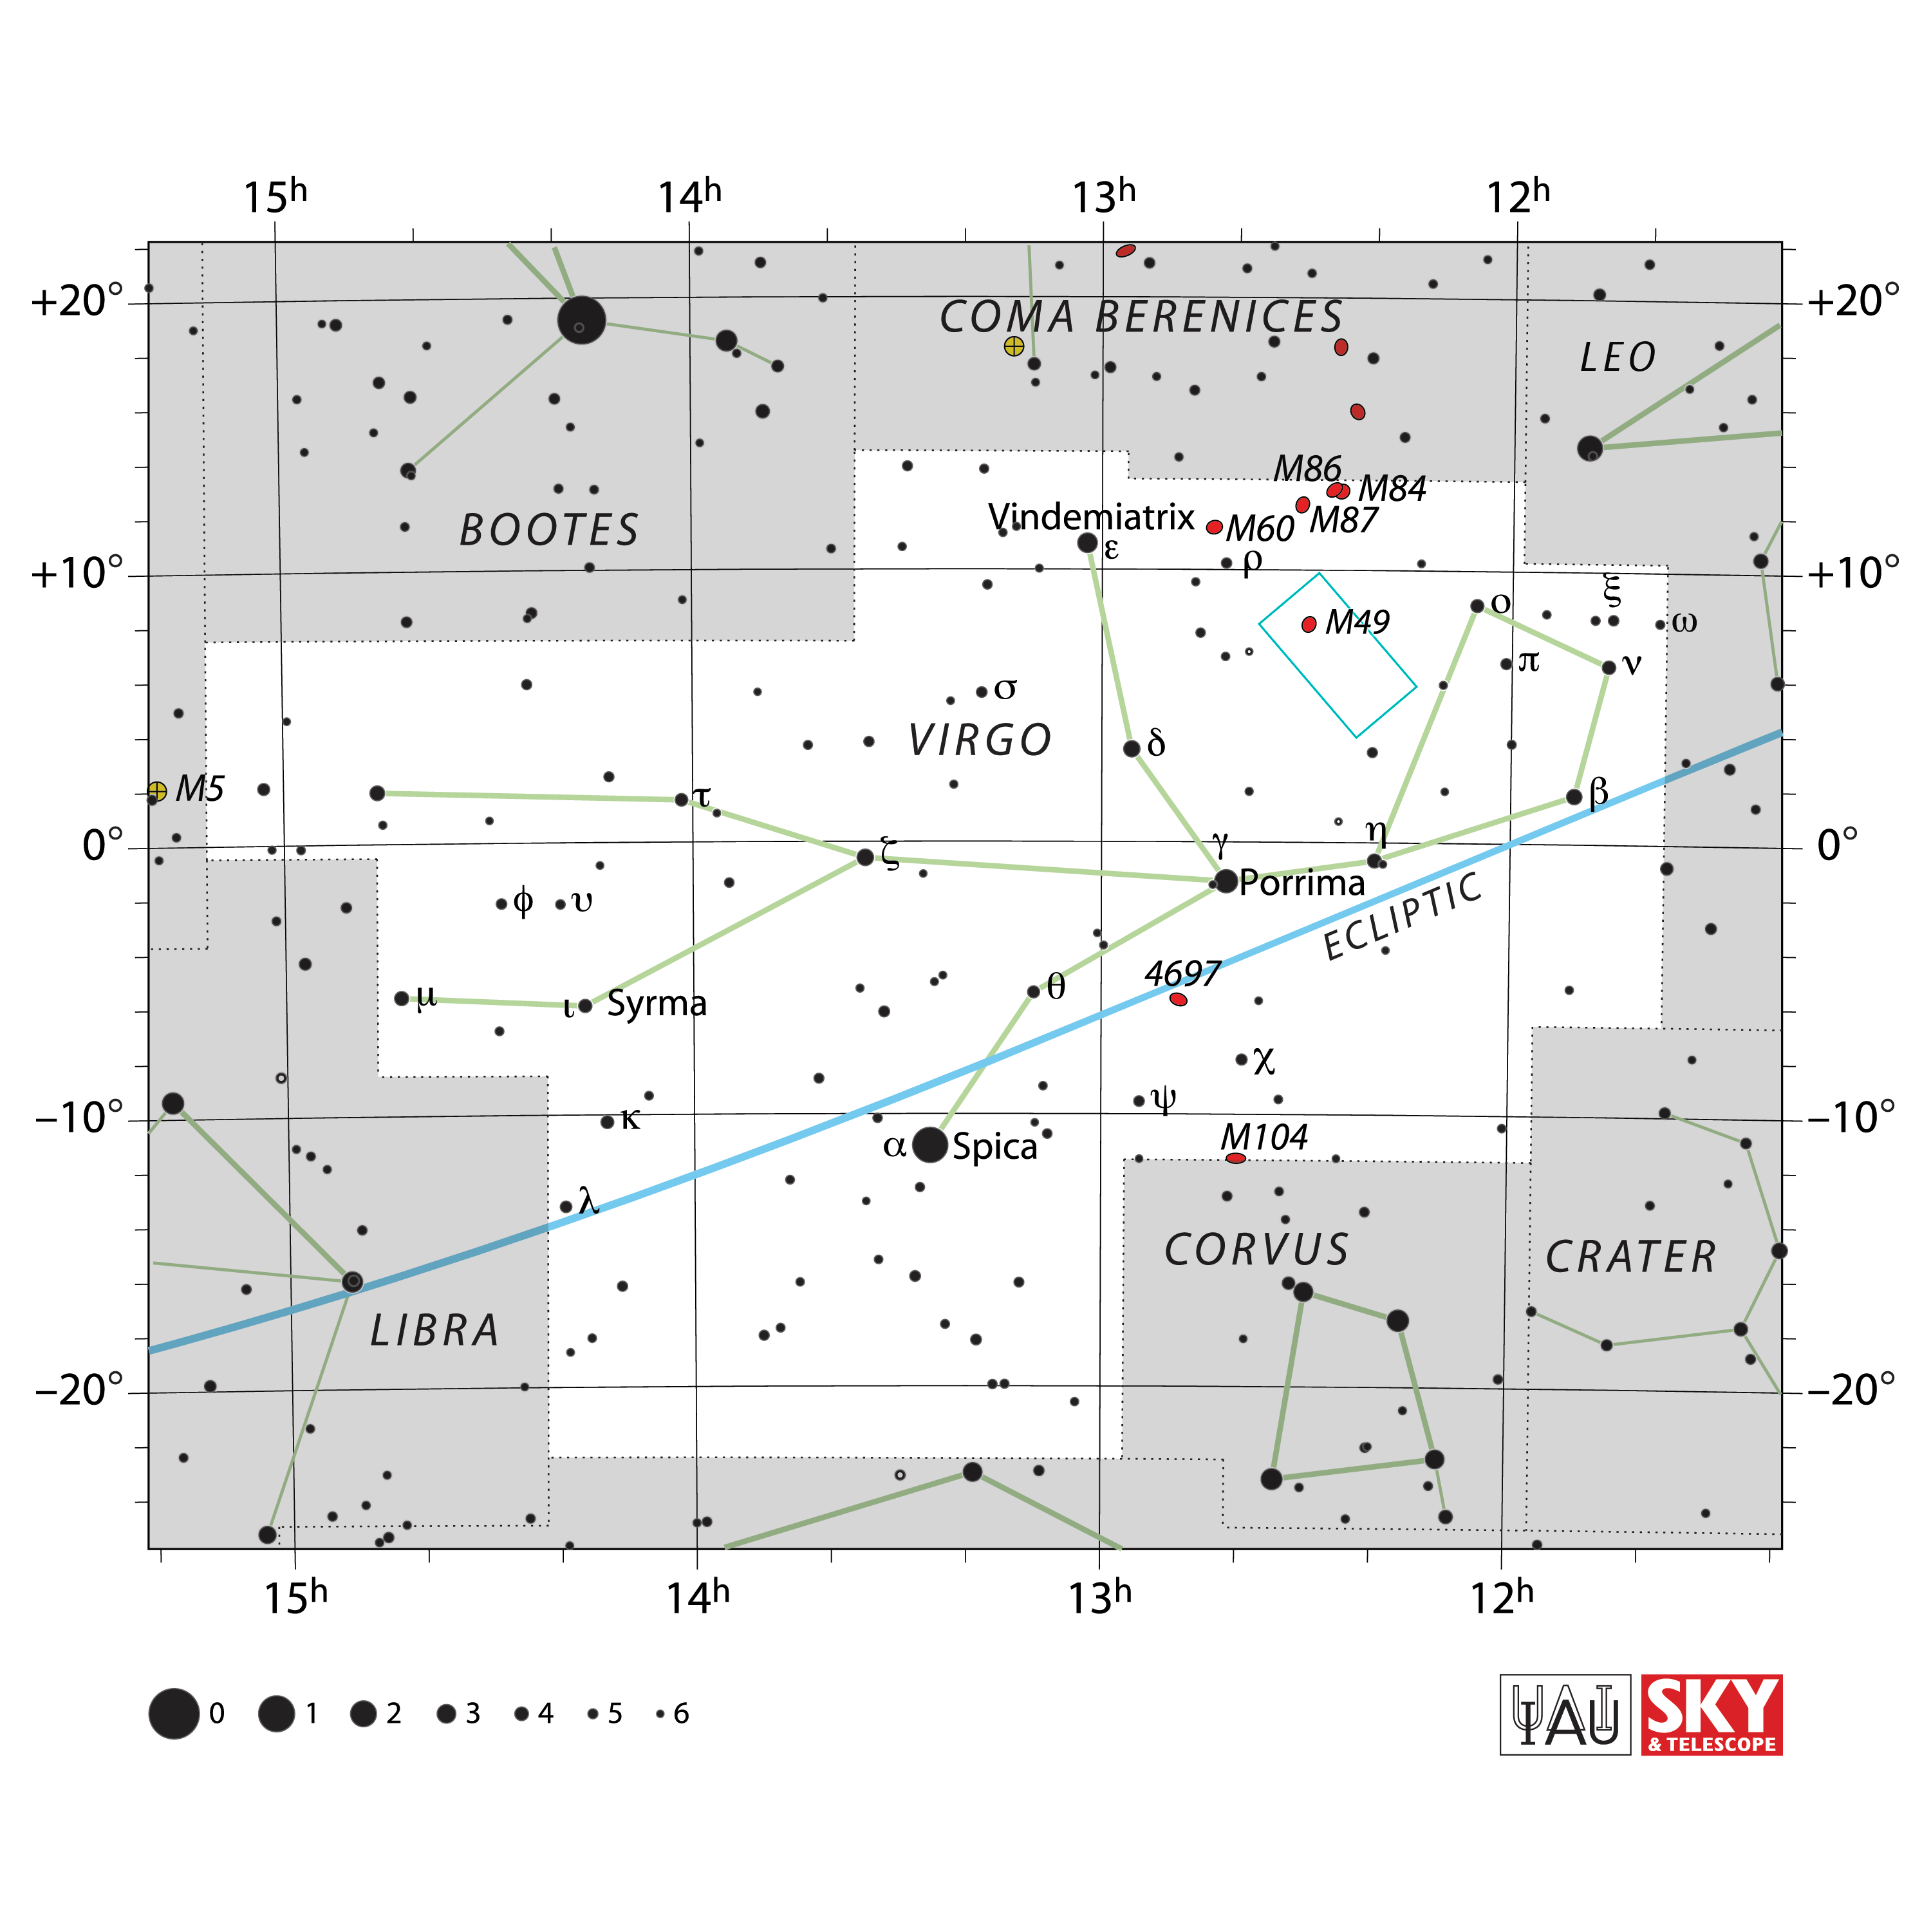

Constellation Chart Showing Rubin's Observation of the Virgo Cluster

This star chart shows the constellation Virgo — a region of the night sky where NSF–DOE Vera C. Rubin captured its First Look images. The teal box outlines the patch of sky that appears in one of Rubin’s First Look images – The Cosmic Treasure Chest.

Credit: NOIRLab/NSF/AURA/IAU/Sky & Telescope